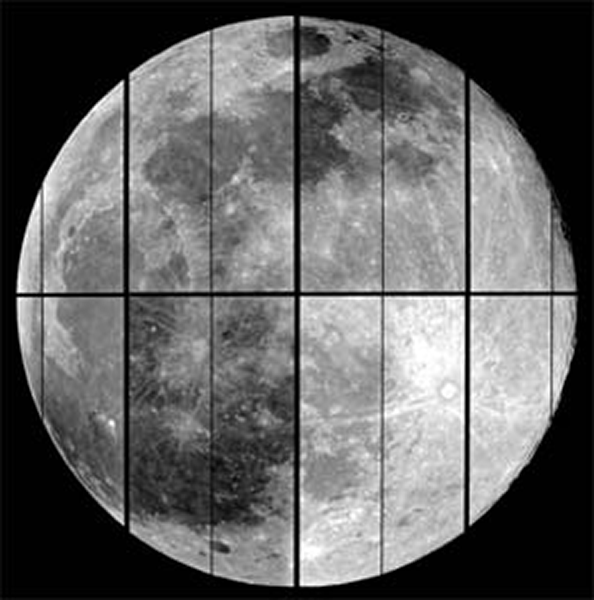

Full Moon over Kitt Peak

The full moon, as imaged during commissioning by the new Mosaic 1.1 imager using the 4-m telescope on Kitt Peak.

Credit: NOIRLab